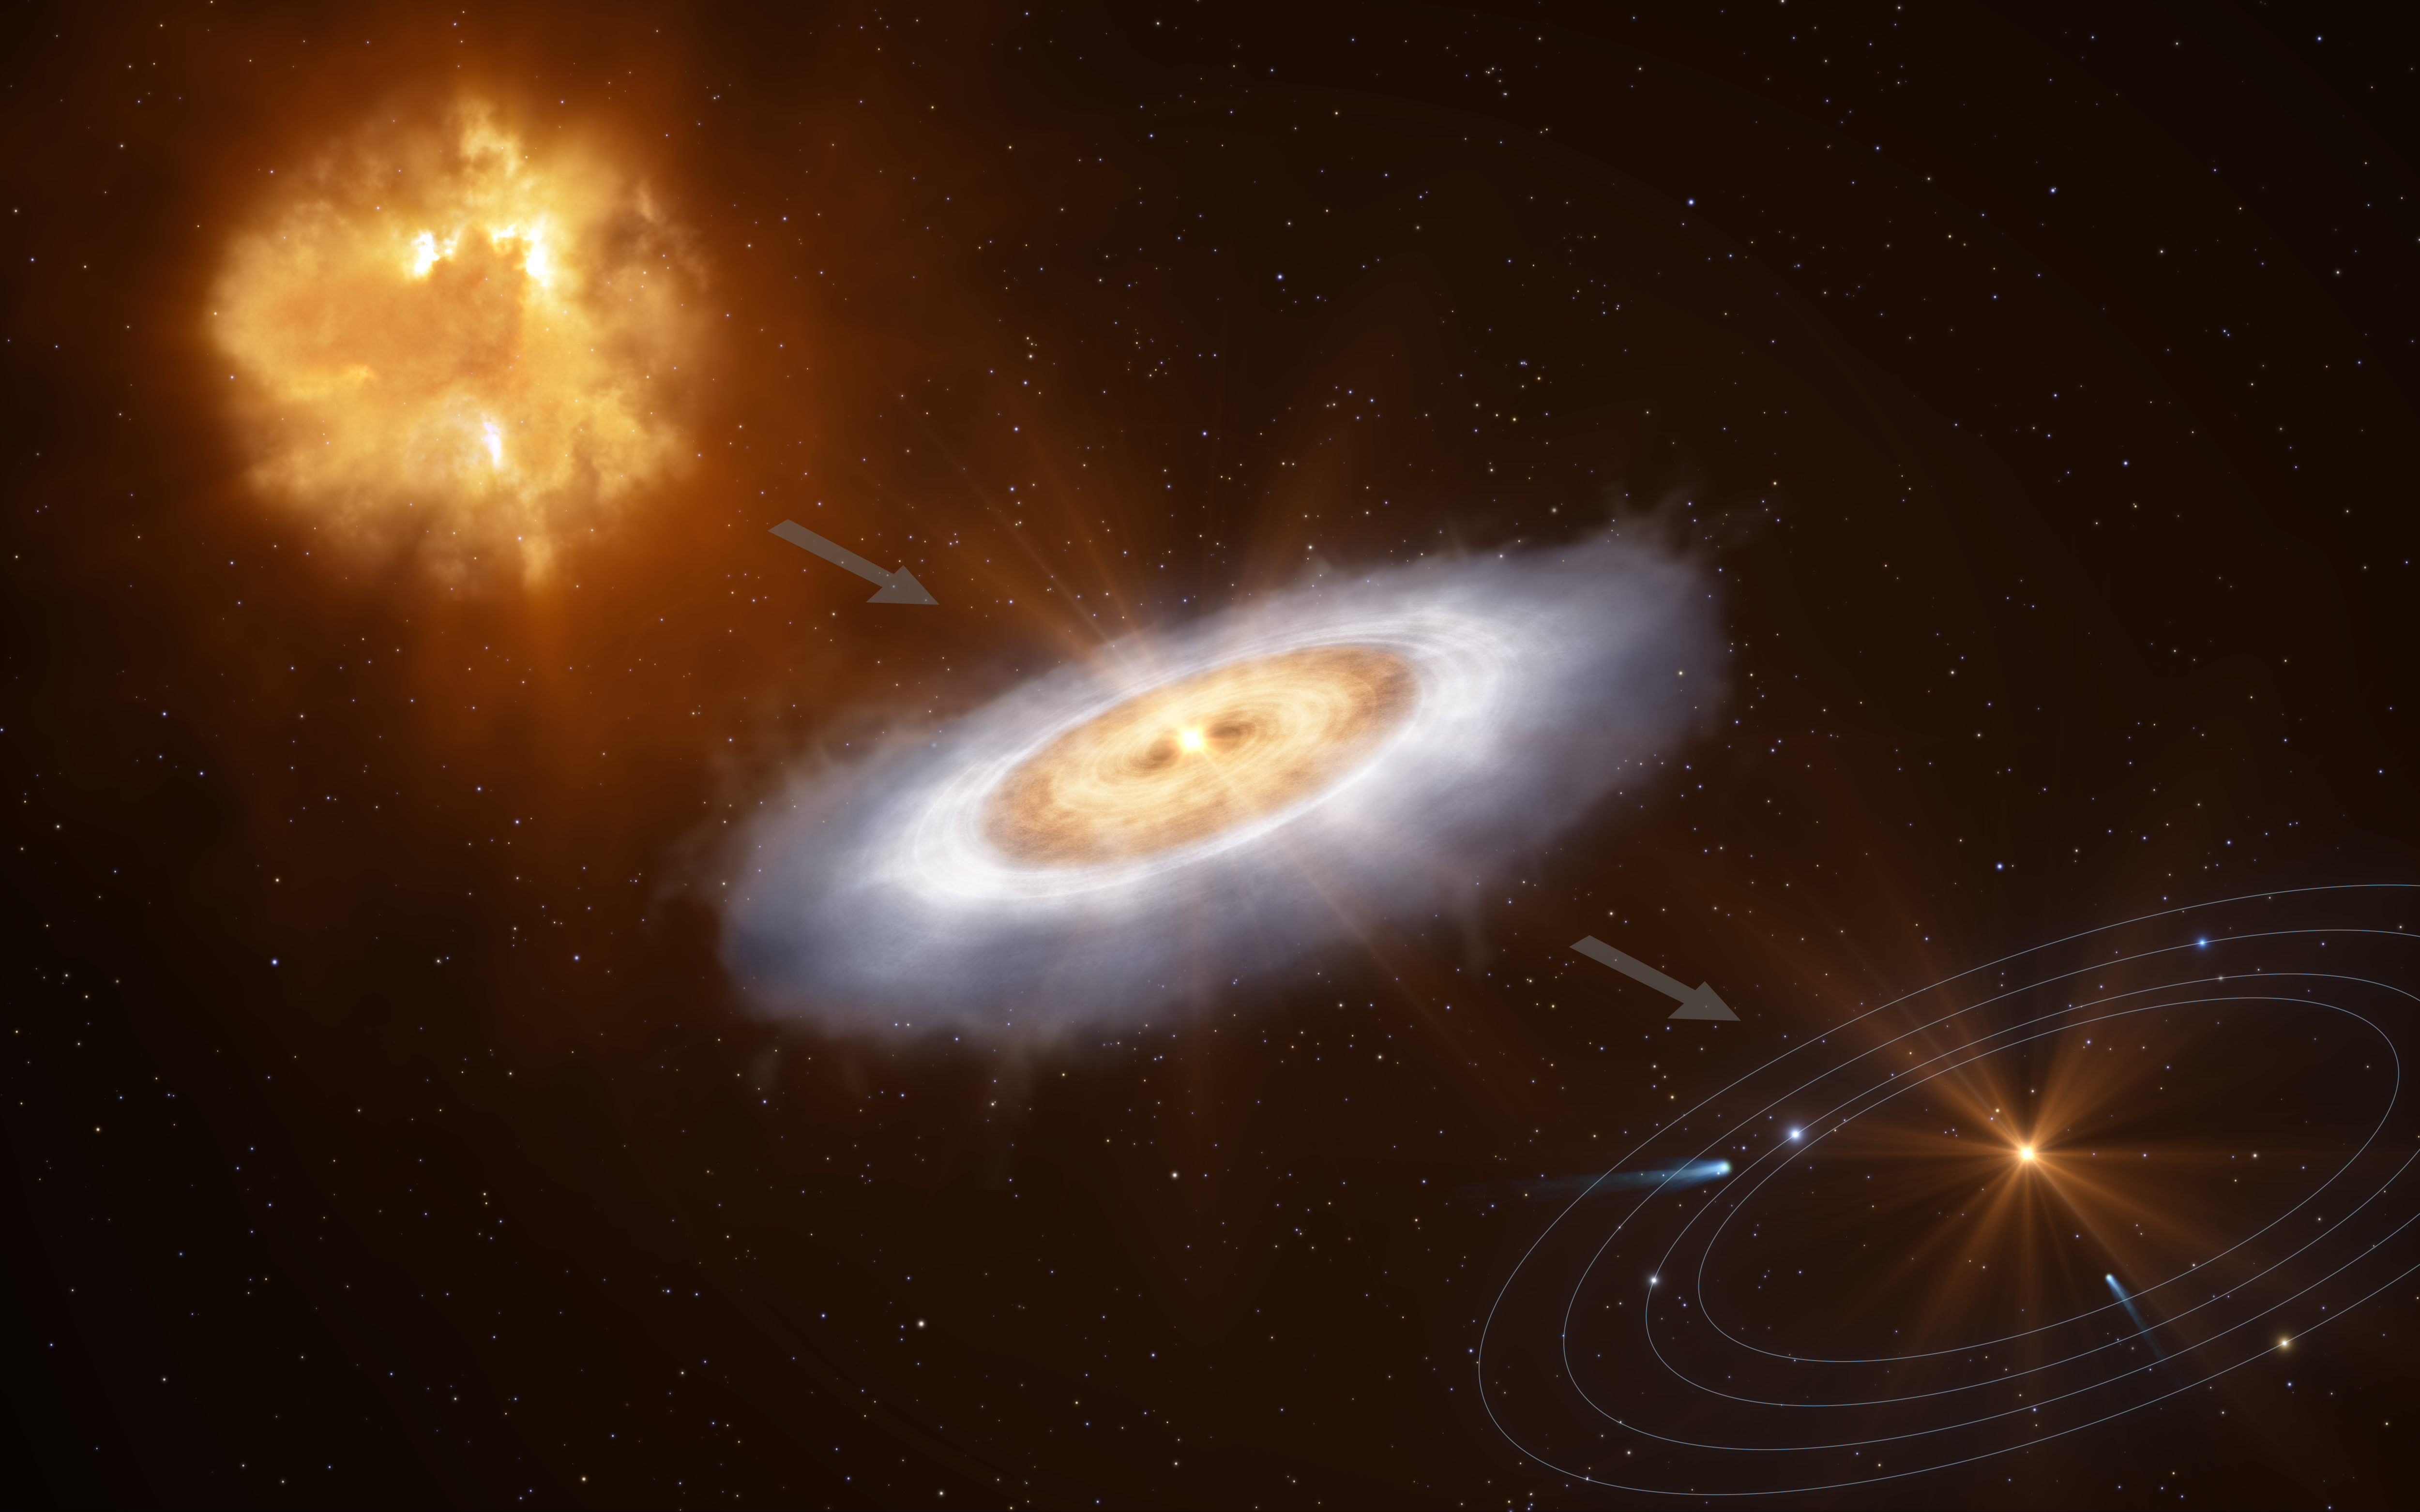

From gas clouds to discs to planetary systems (artist’s impression)

This diagram illustrates how a cloud of gas collapses to form a star with a disc around it, out of which a planetary system will eventually form.

Credit: ESO/L. Calçada